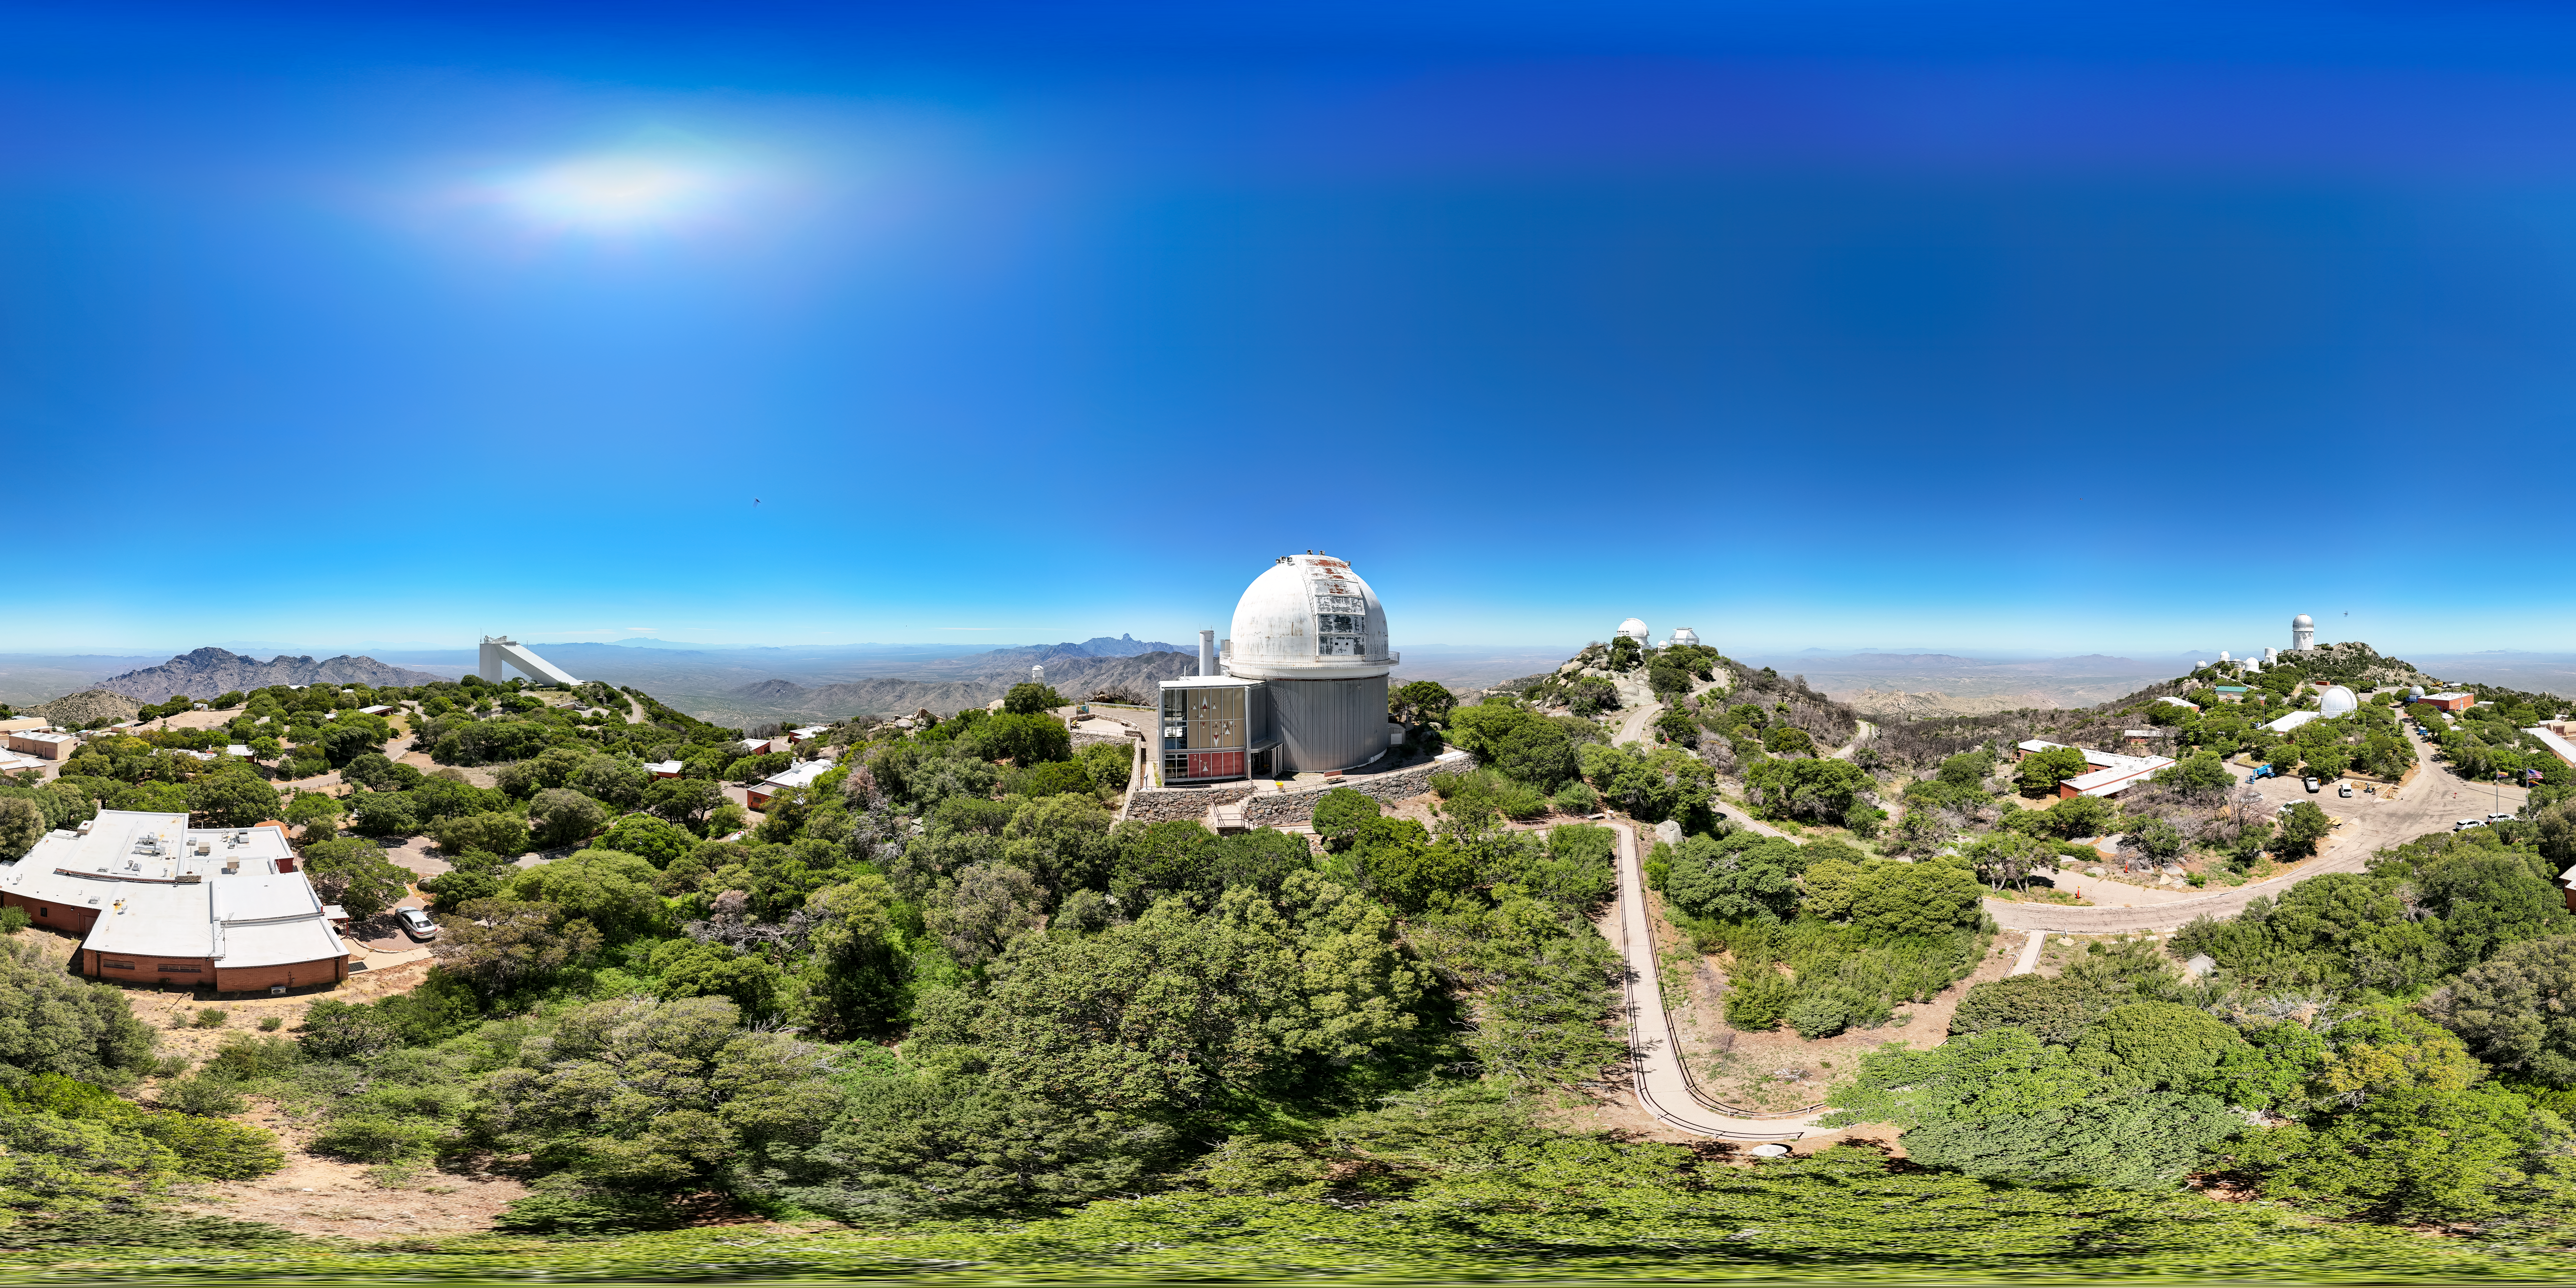

Kitt Peak Panorama

Panorama of Kitt Peak National Observatory with the 2.1-meter Telescope in the middle.

Credit: KPNO/NOIRLab/NSF/AURA/J. Lockridge